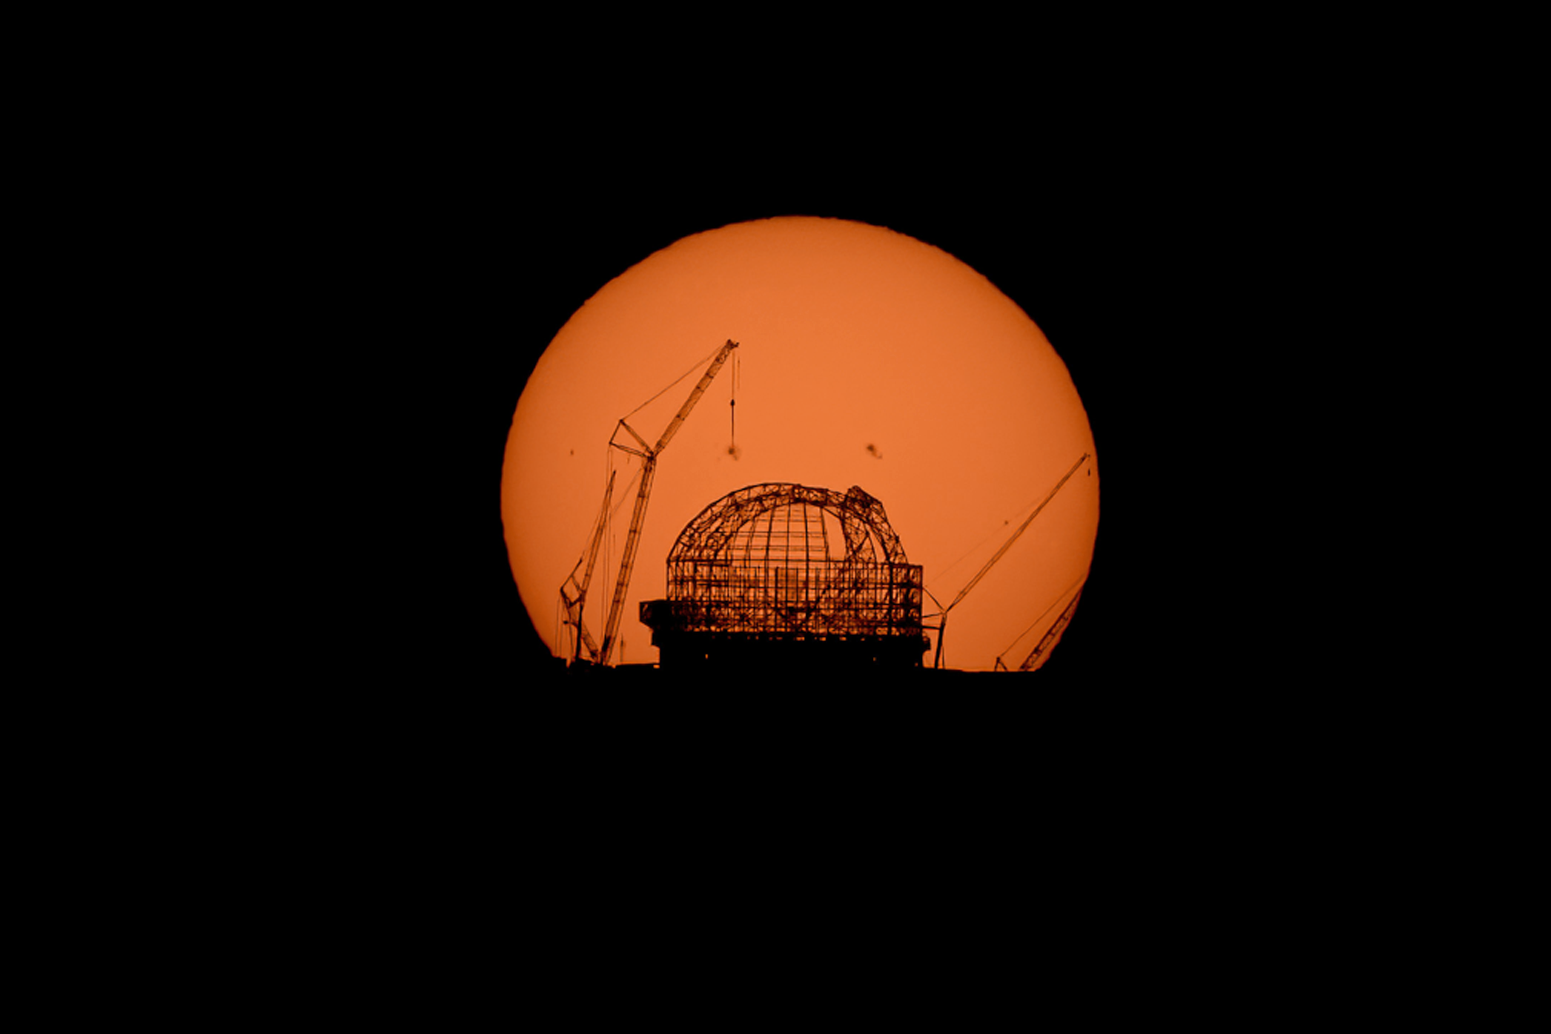

The Sun rising behind the ELT on 28 August 2023

The Sun rises behind ESO’s Extremely Large Telescope (ELT), under construction atop Cerro Armazones, in this image taken on 28 August 2023. The dome’s skeleton keeps taking shape. This photograph was taken from ESO’s Paranal Observatory, about 20 km away.

Credit: B. Häußler/ESO